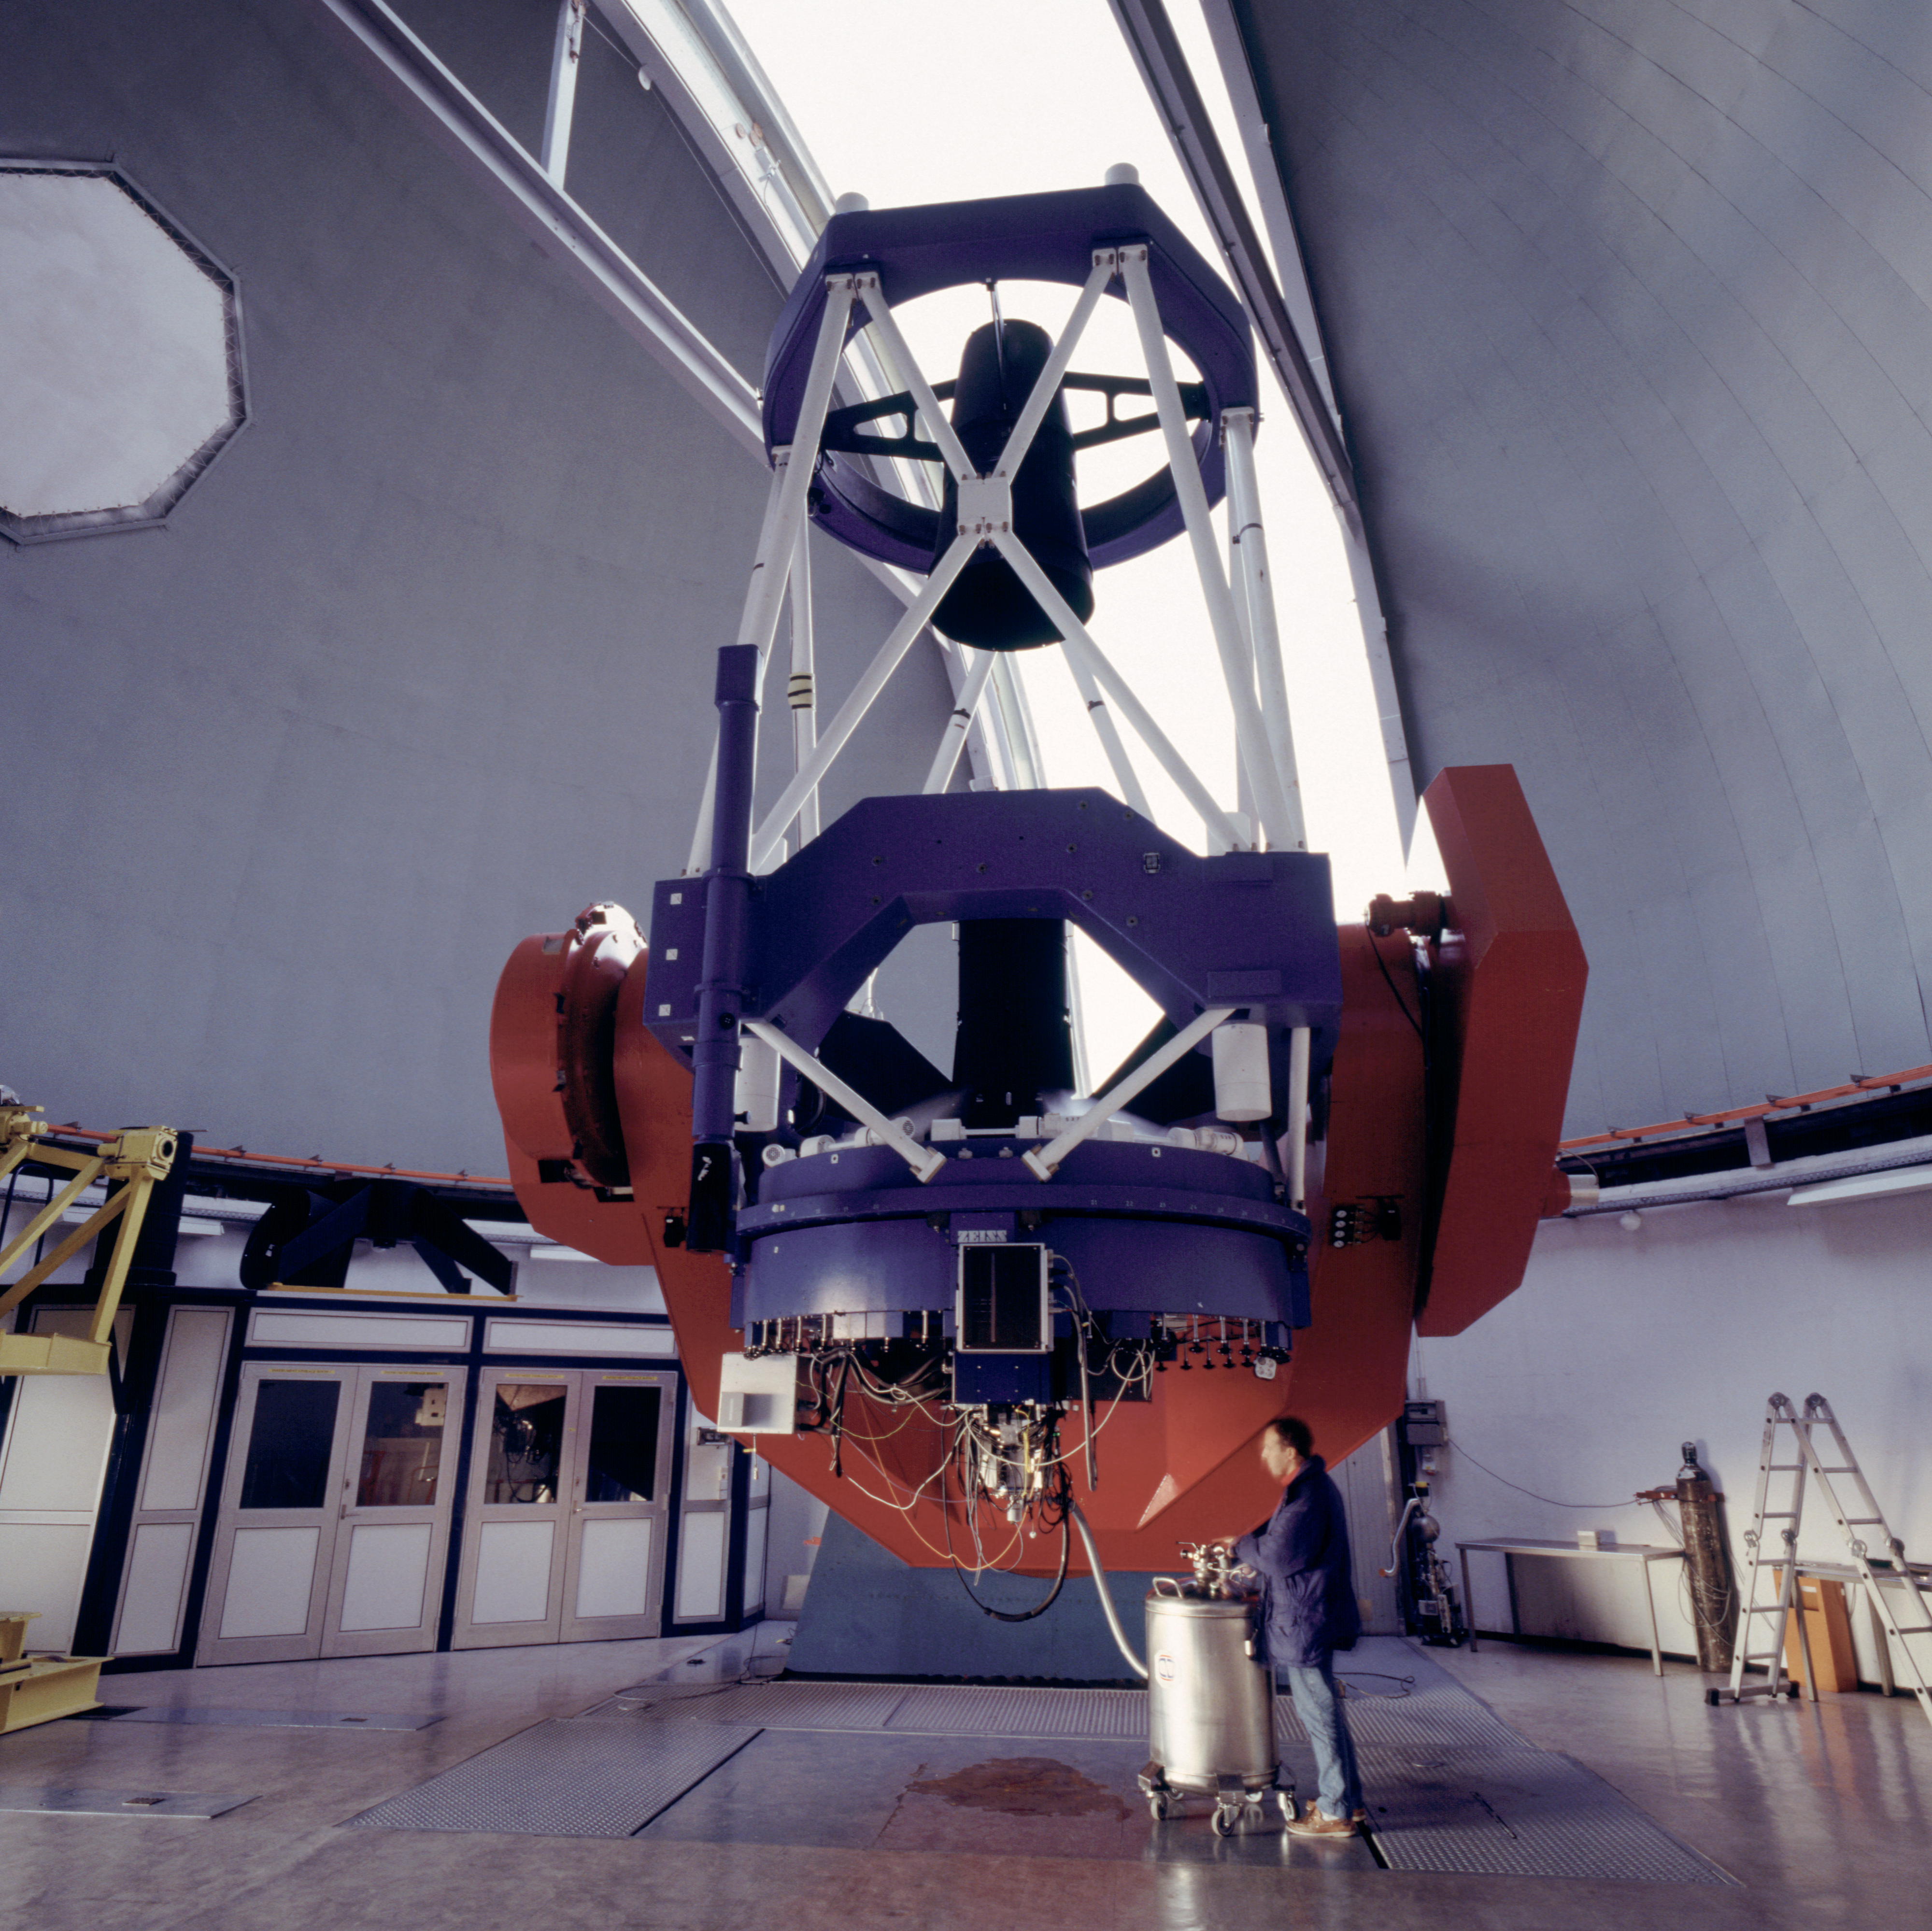

MPG/ESO 2.2-metre telescope with Wide Field Imager

The Wide Field Imager (WFI) is a focal reducer-type camera which is mounted at the Cassegrain focus of the MPG/ESO 2.2-metre telescope at La Silla, with field of view of 34'x33'.

Credit: ESO